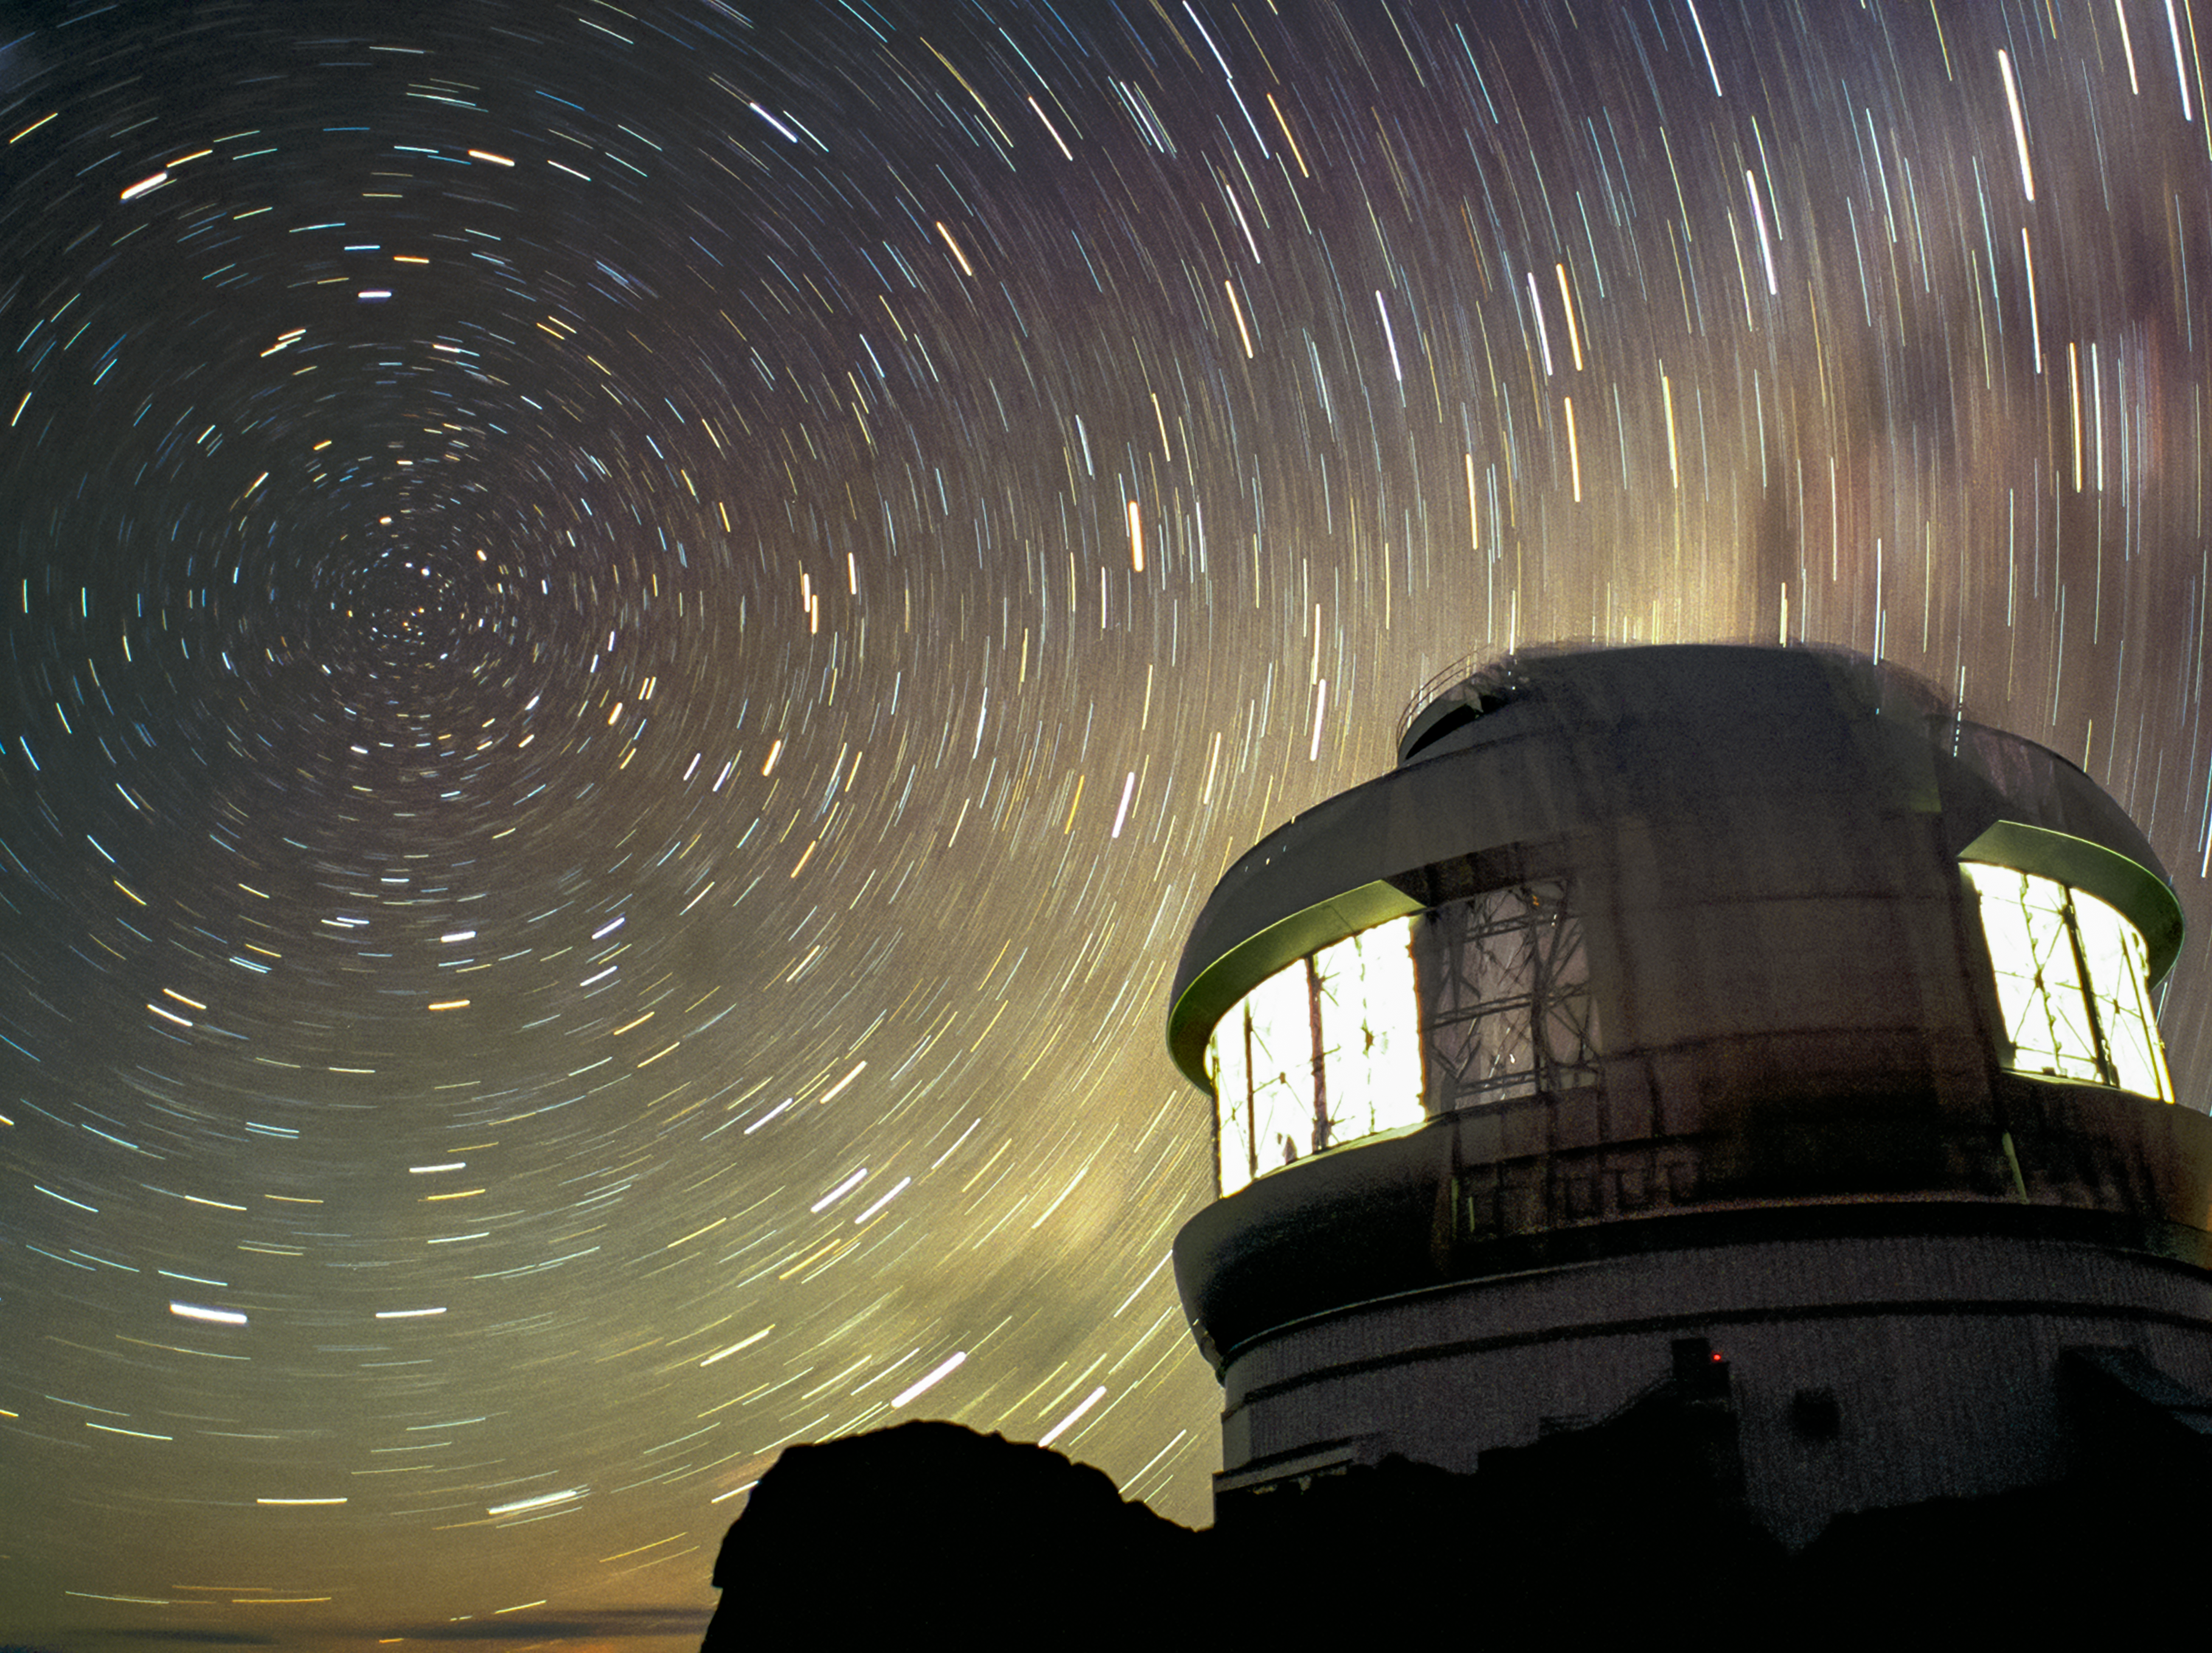

Star Trails at Gemini South with the Lights On

This time-exposure image shows the Gemini South telescope under a dark night sky with stars circling the south celestial pole circling overhead. The observatory's work lights were on for calibrations, allowing for this rare nighttime scene.

Credit: International Gemini Observatory/NOIRLab/NSF/AURA